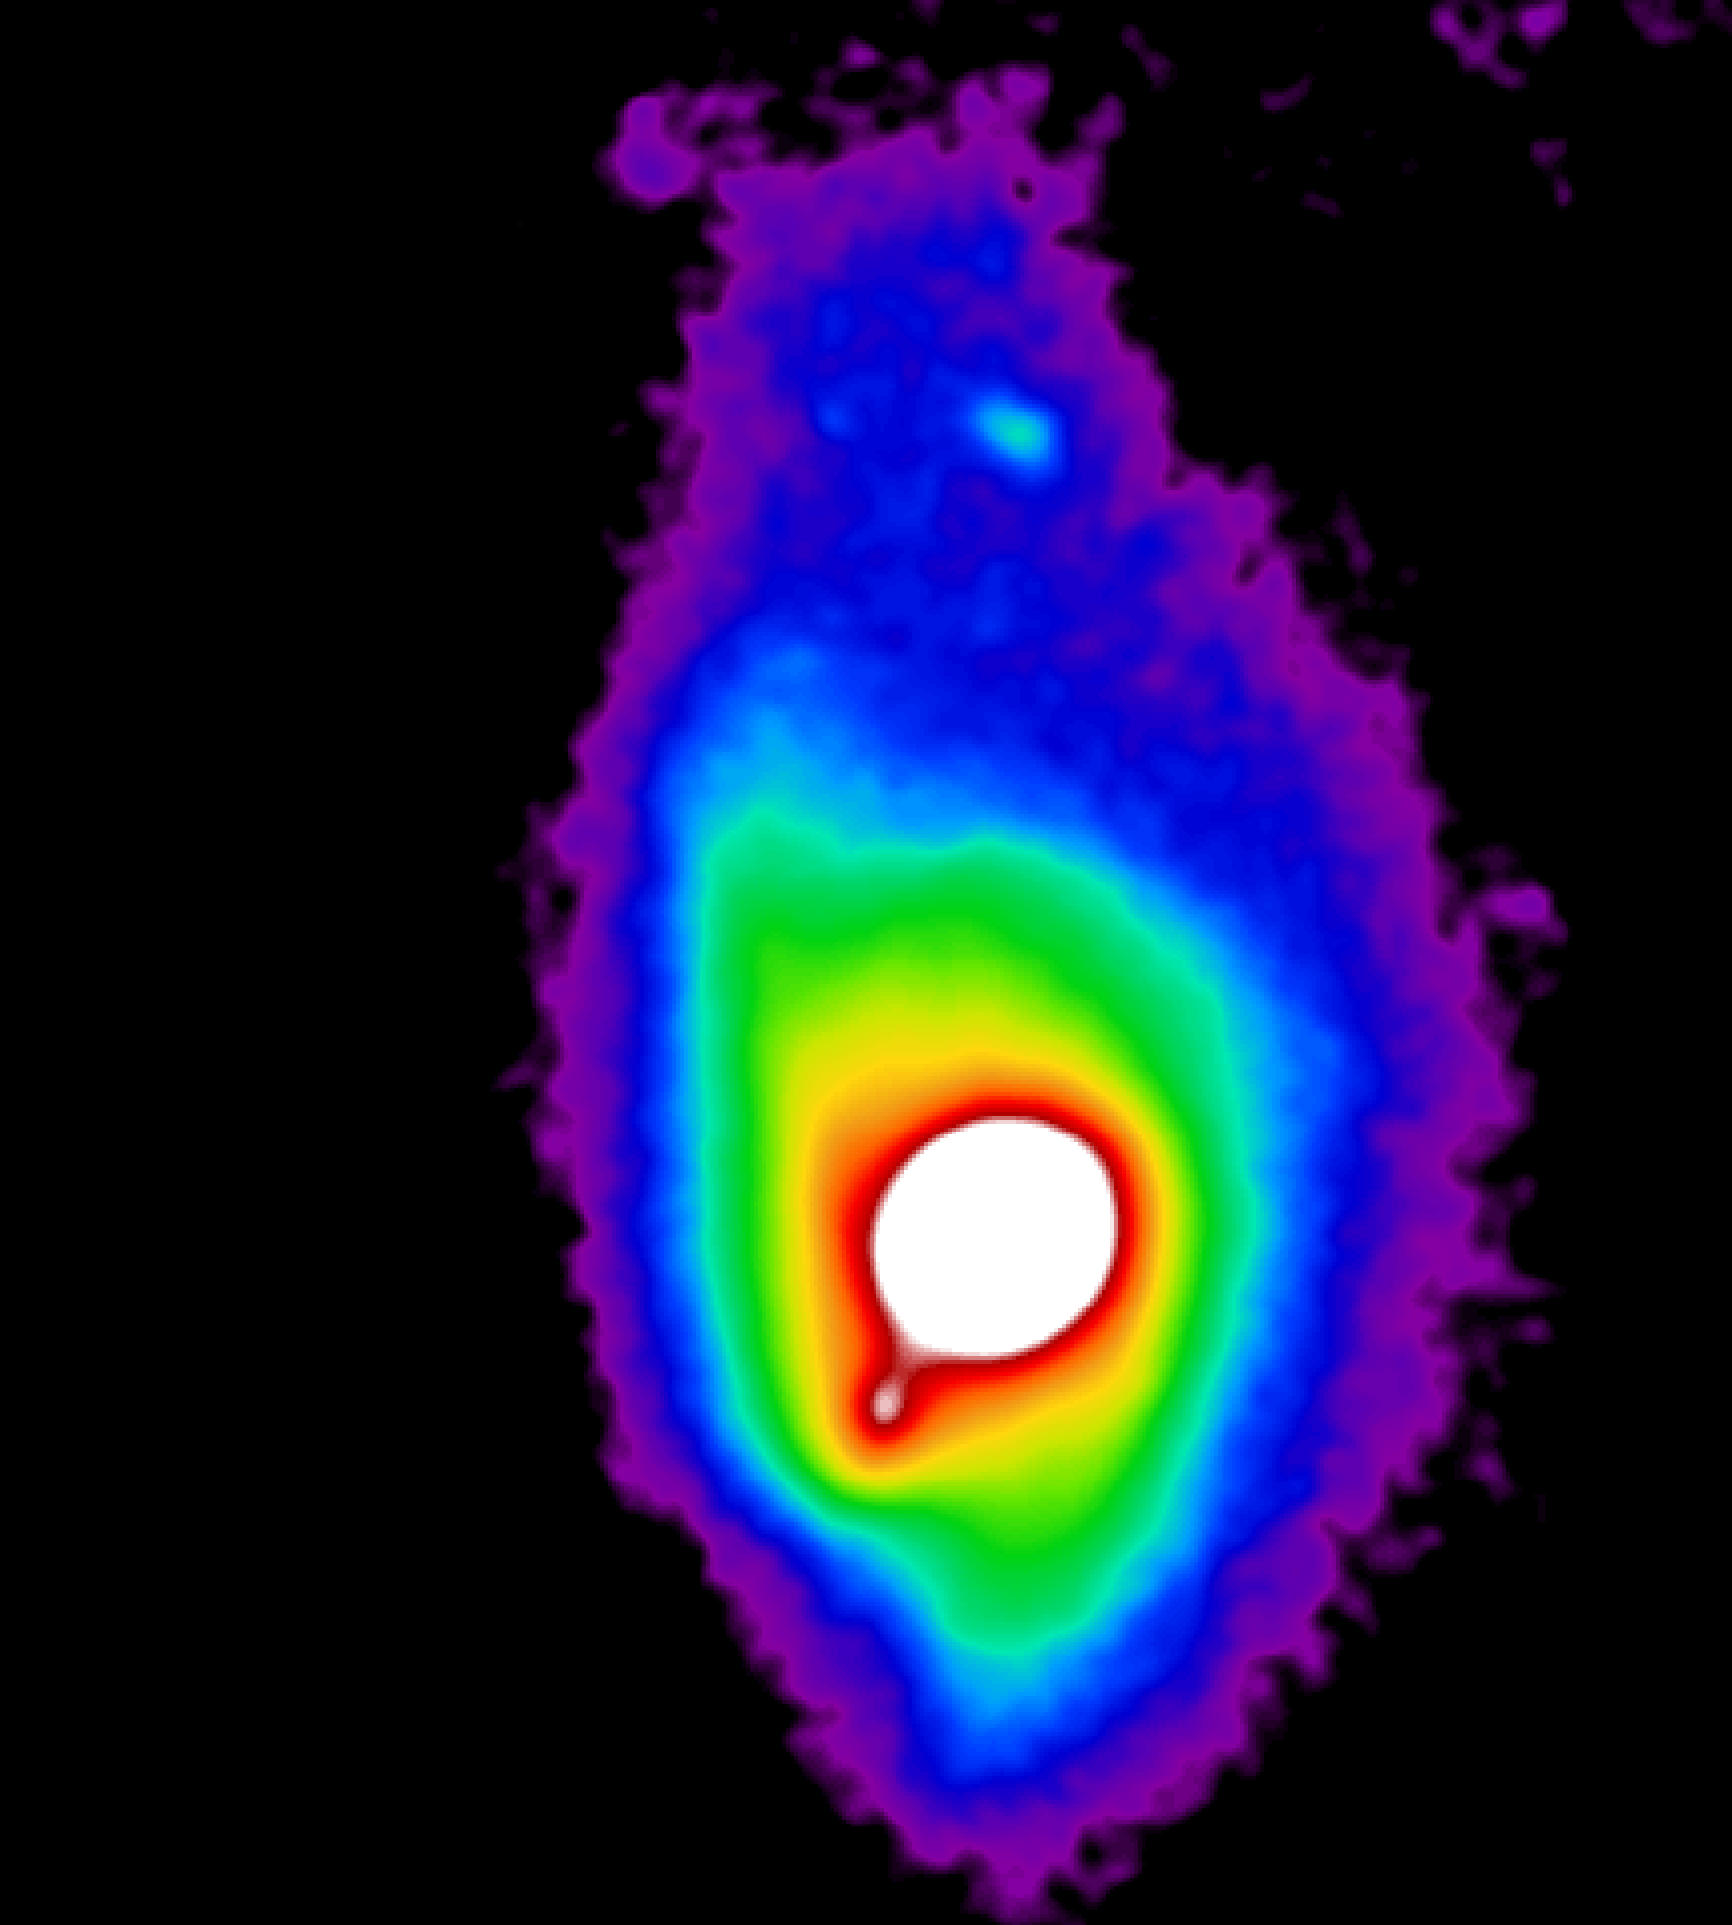

Early Gemini North Results Feature Super Star Clusters, Details of Circumstellar Disks

This image is a smoothed version of an image of quasar PG1411+442 obtained by Olivier Guyon using the University of Hawaii's adaptive optics system called Hokupa`a, mounted on the Gemini North 8-meter telescope on Mauna Kea in Hawaii, with a color scale added to highlight underlying details.

Credit: Gemini Observatory/National Science Foundation/University of Hawaii Institute for Astronomy